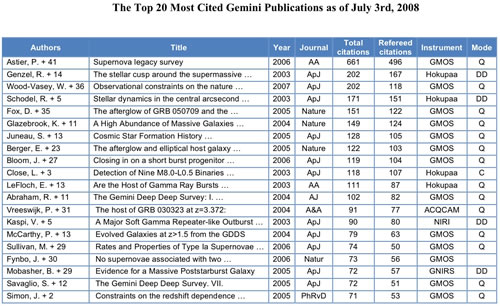

The Top 20 Most Cited Gemini Publications as of July 3rd, 2008

Credit: International Gemini Observatory/NOIRLab/NSF/AURA